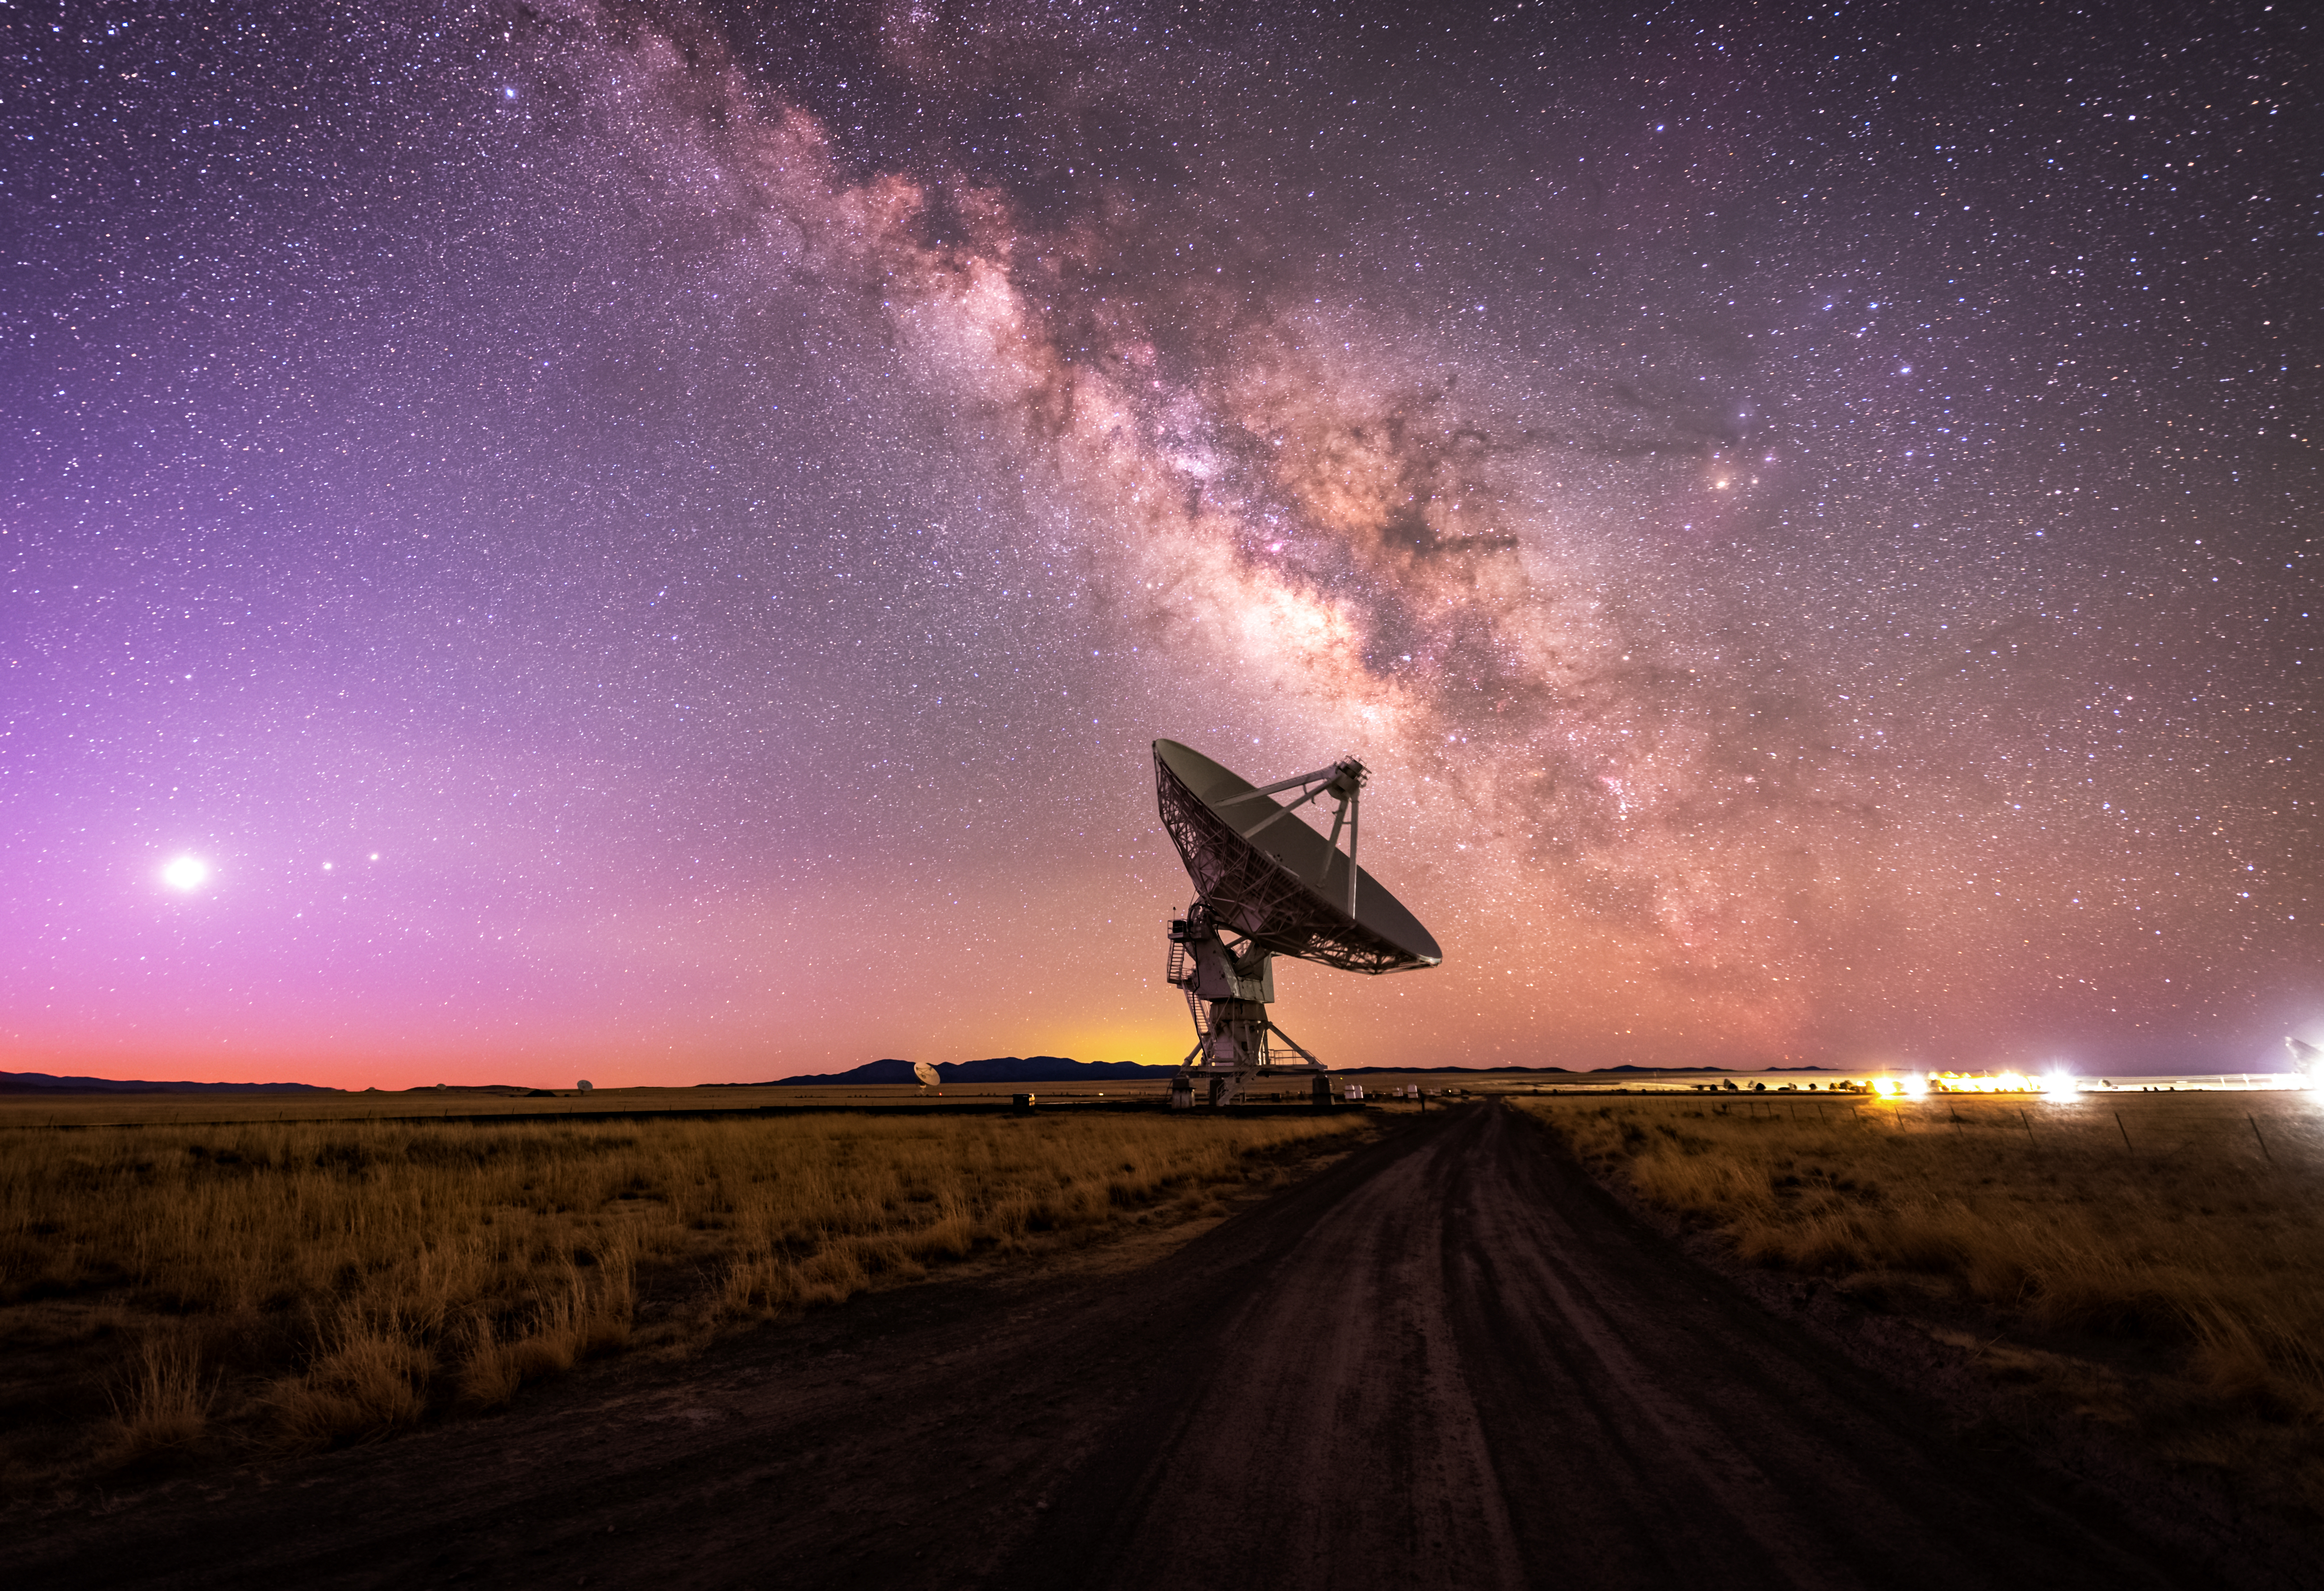

VLA Blue Hour

Photo taken by Bettymaya Foott as part of an astrophotography project with the National Radio Astronomy Observatory and the Very Large Array (VLA).

Credit: Bettymaya Foott